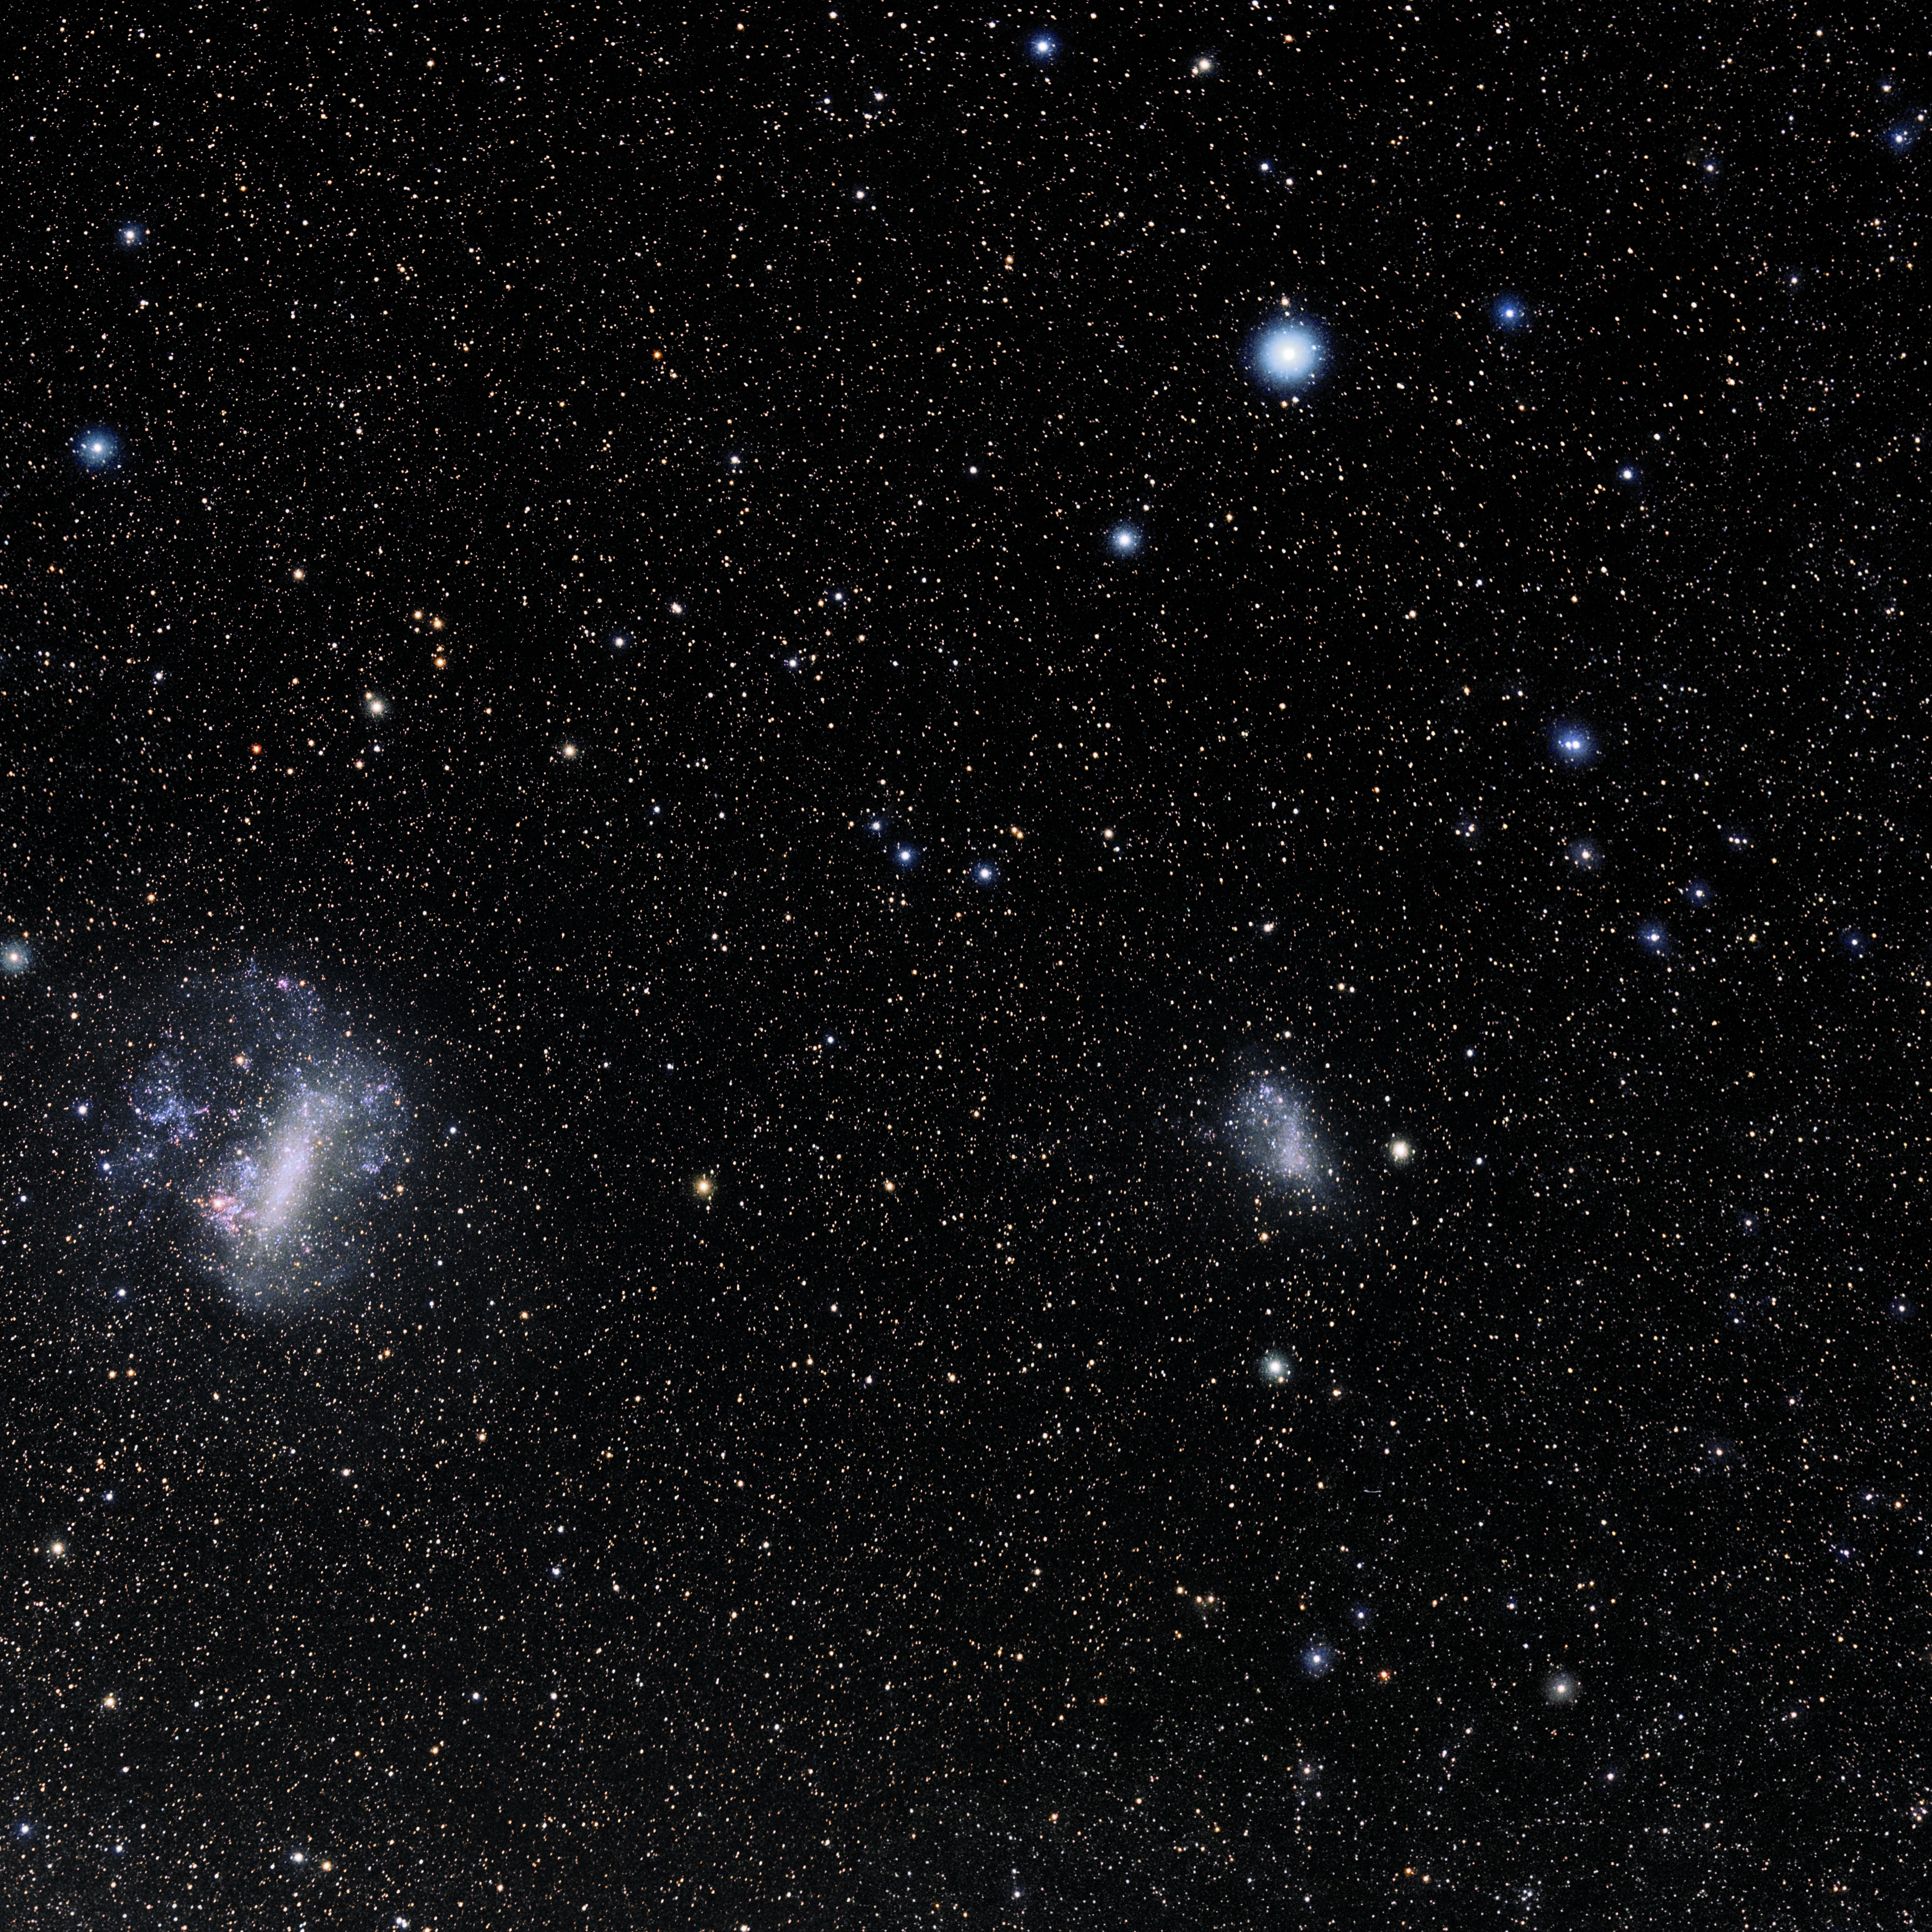

Hydrus

Photo of the constellation Hydrus produced by NOIRLab in collaboration with Eckhard Slawik, a German astrophotographer. Here is the annotated version.

Credit: E. Slawik/NOIRLab/NSF/AURA/M. Zamani